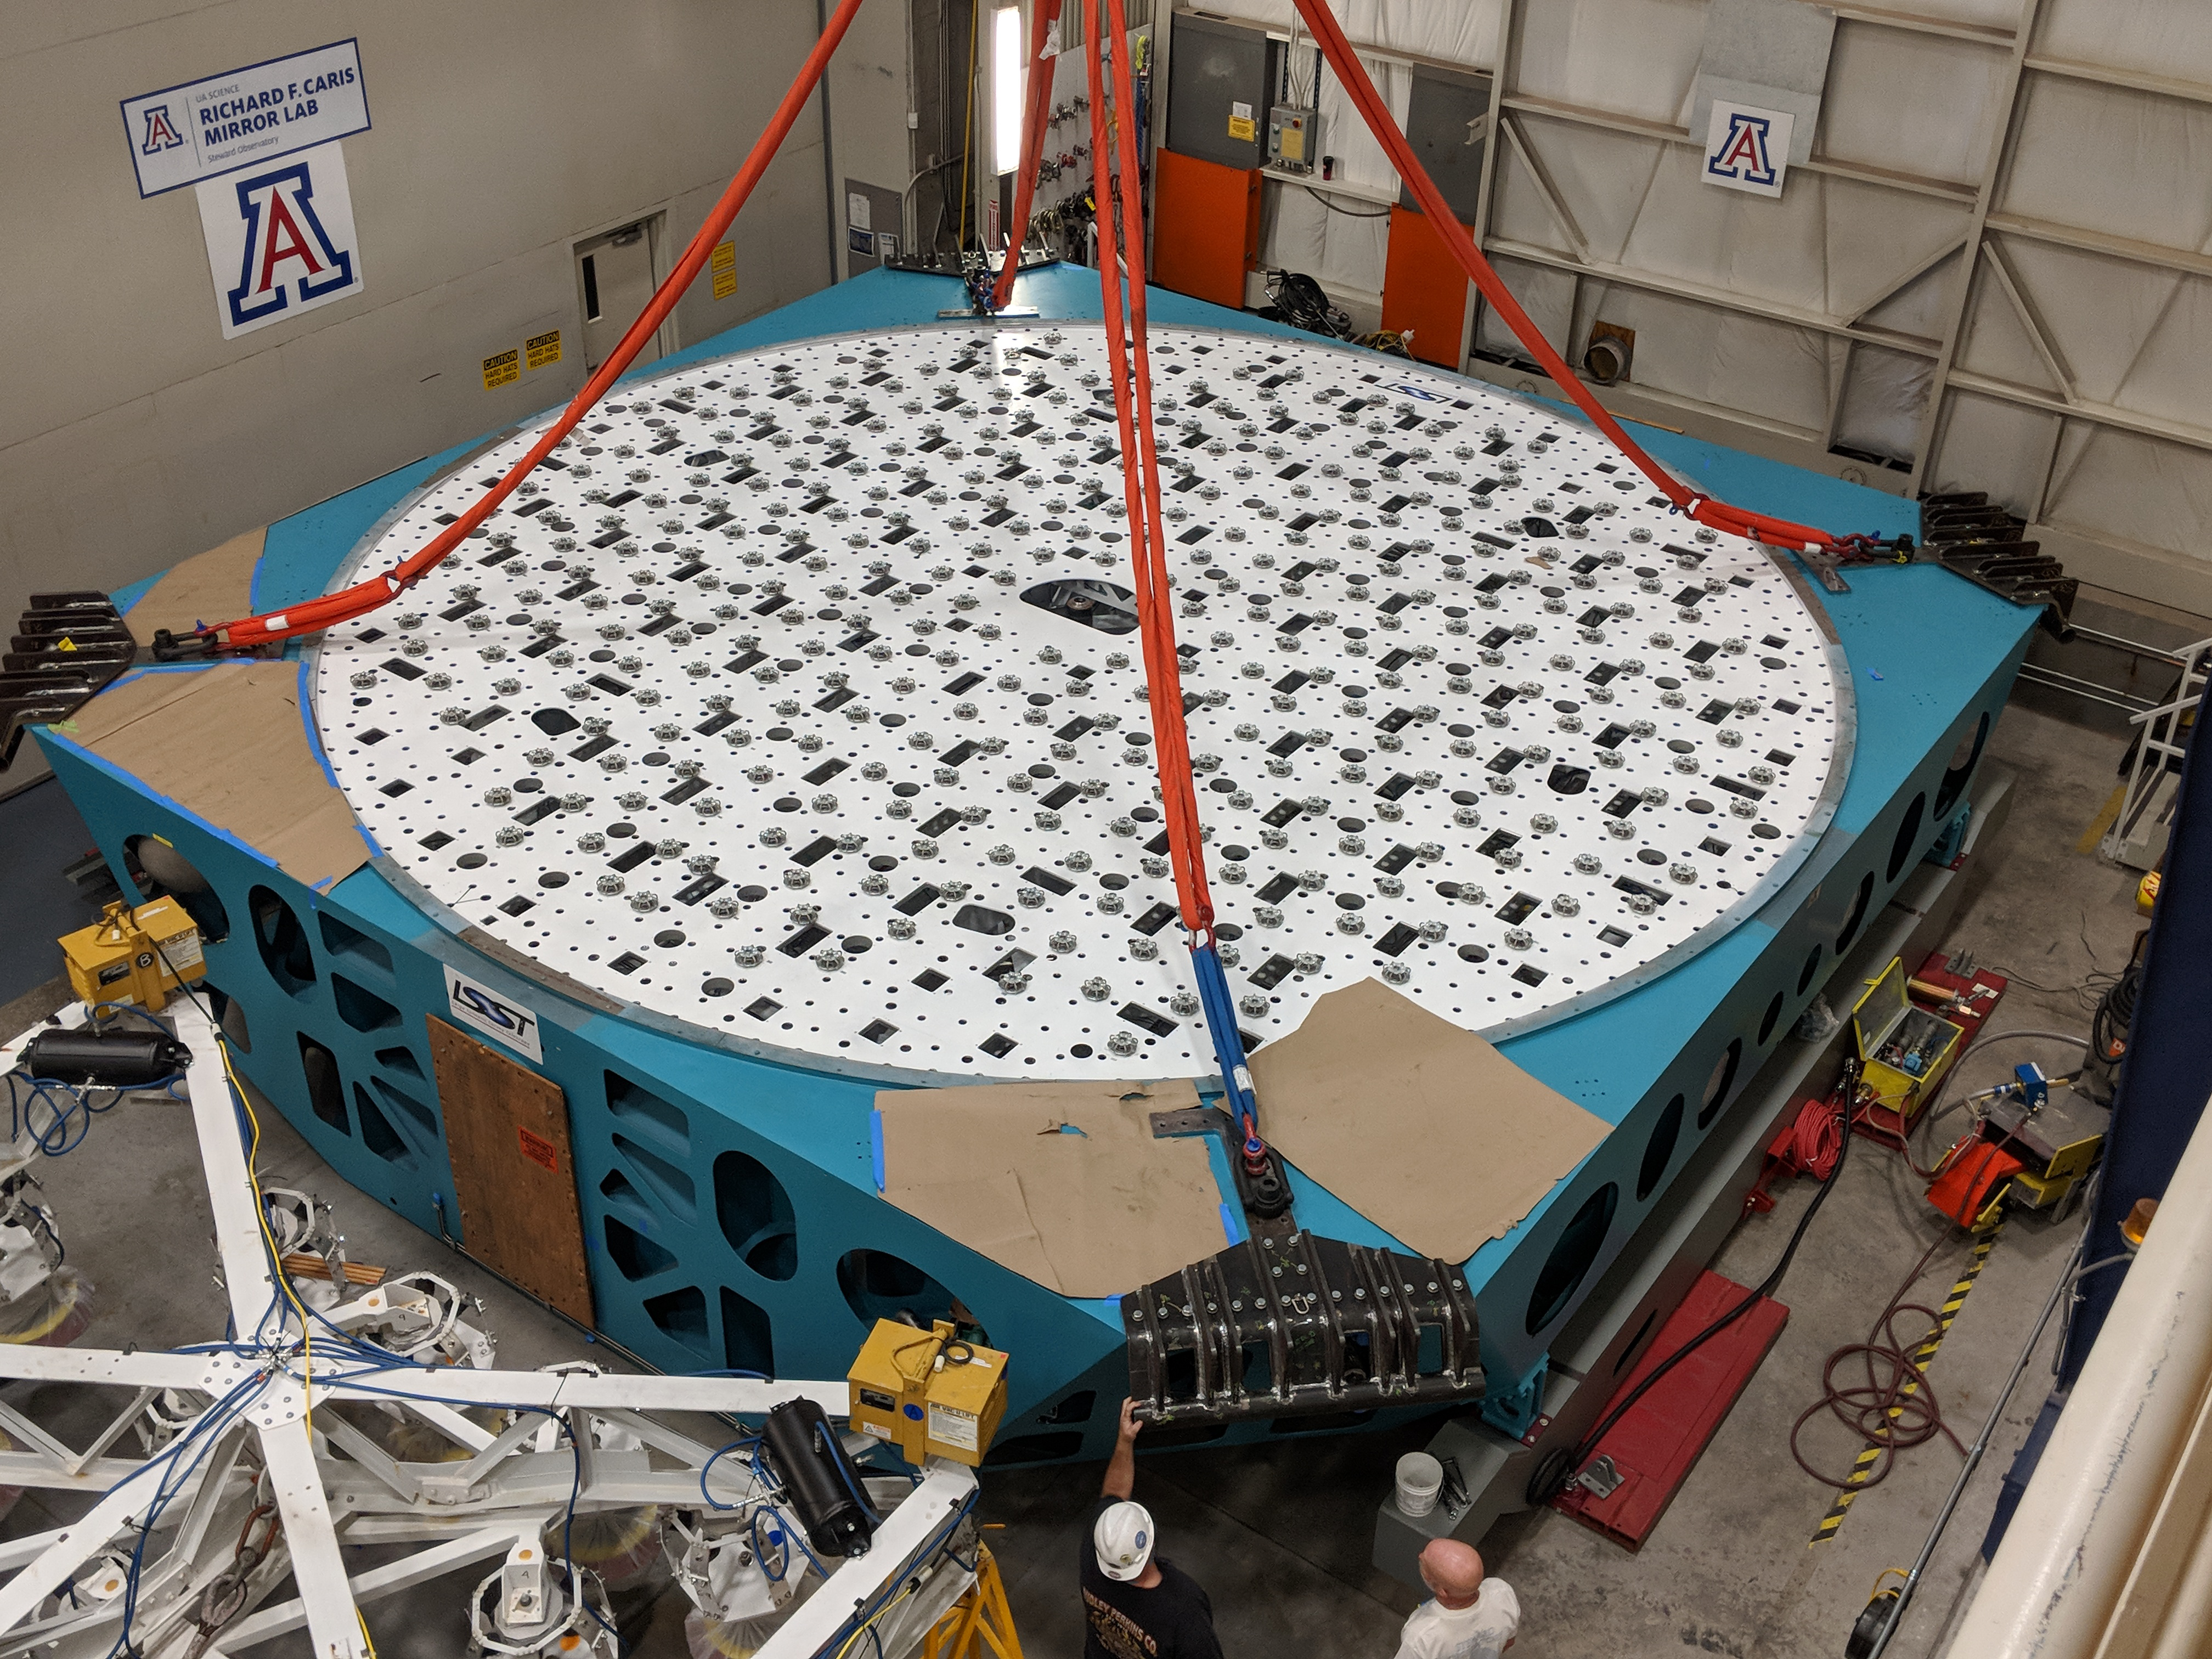

M1M3 Cell Move CAID to Mirror Lab

Early in the morning on October 10, 2018, the Primary/Tertiary Mirror (M1M3) Cell (the steel structure that supports the mirror) was moved from CAID Industries, where it was manufactured, to the Richard F. Caris Mirror Lab on the University of Arizona campus. At the Mirror Lab it will be integrated with the M1M3 mirror, which is scheduled to be removed from storage and delivered to the Mirror Lab next week.

Credit: Rubin Observatory/NSF/AURA